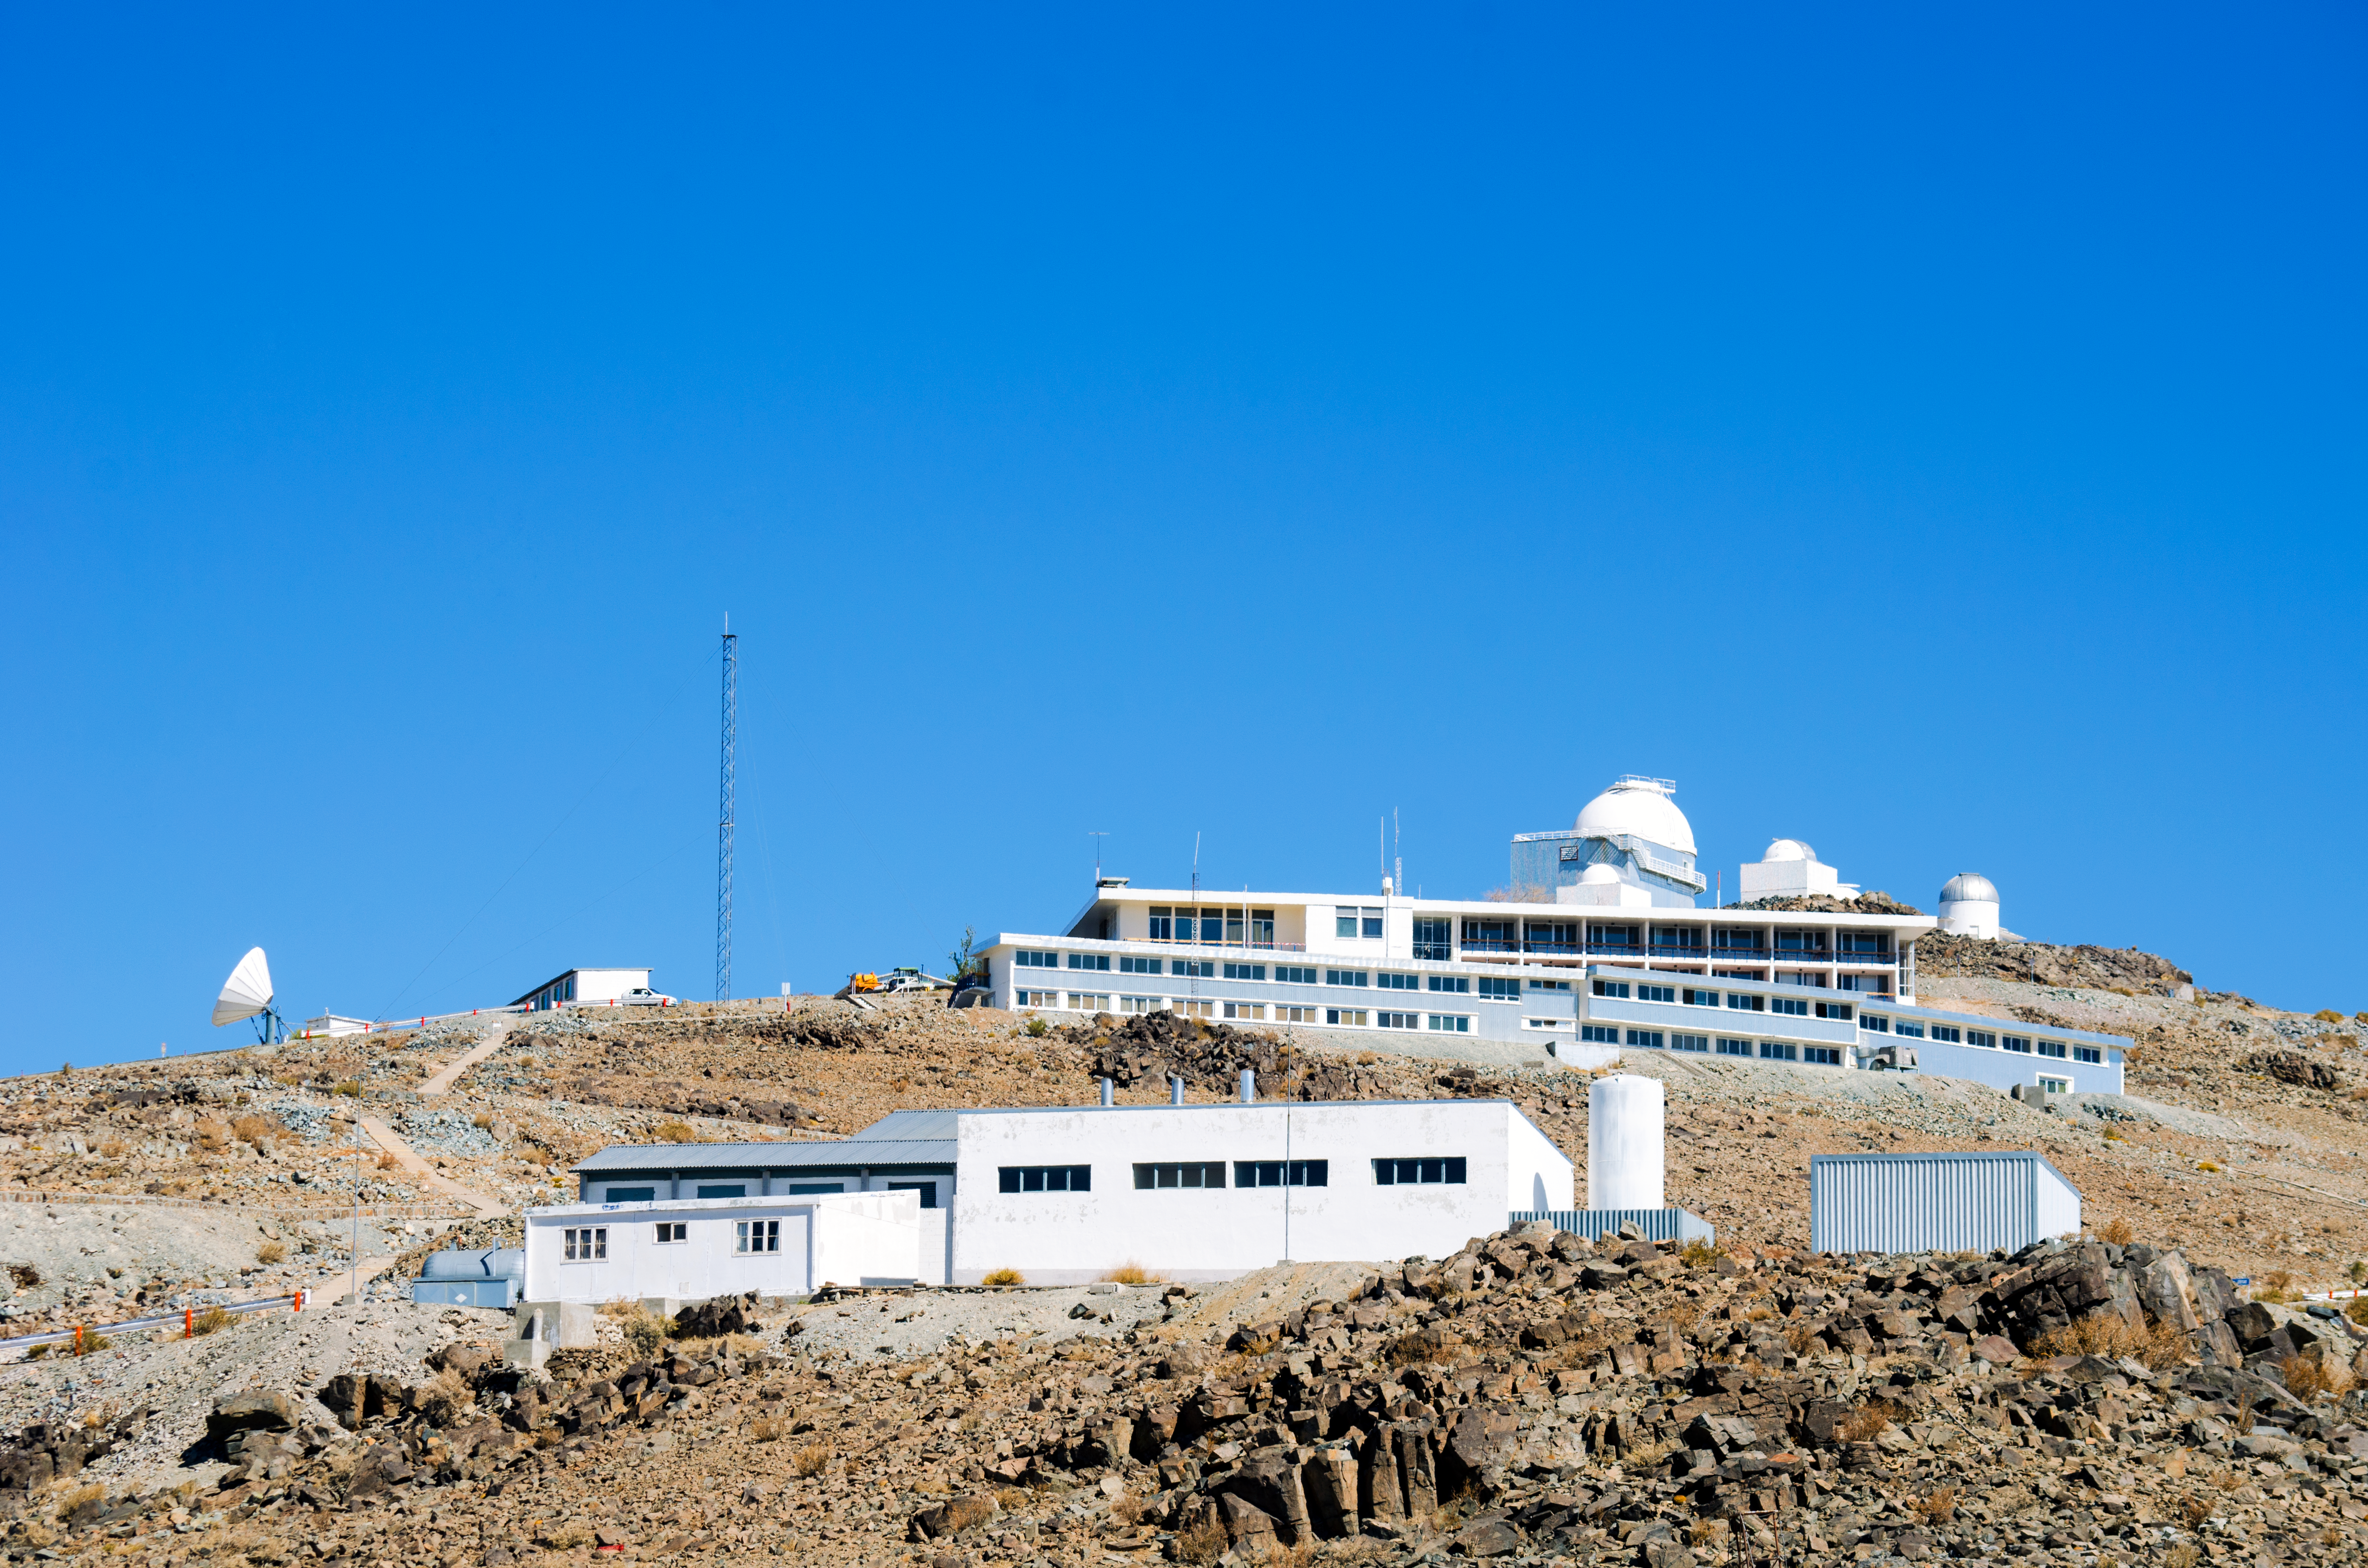

La Silla approach

Approaching La Silla, ESO's first observatory. La Silla has been an ESO stronghold since the 1960s. Located at the outskirts of the Chilean Atacama Desert, 600 km north of Santiago de Chile and at an altitude of 2400 metres, here, ESO operates two of the most productive 4-metre class telescopes in the world.

Credit: D. Jones/ESO